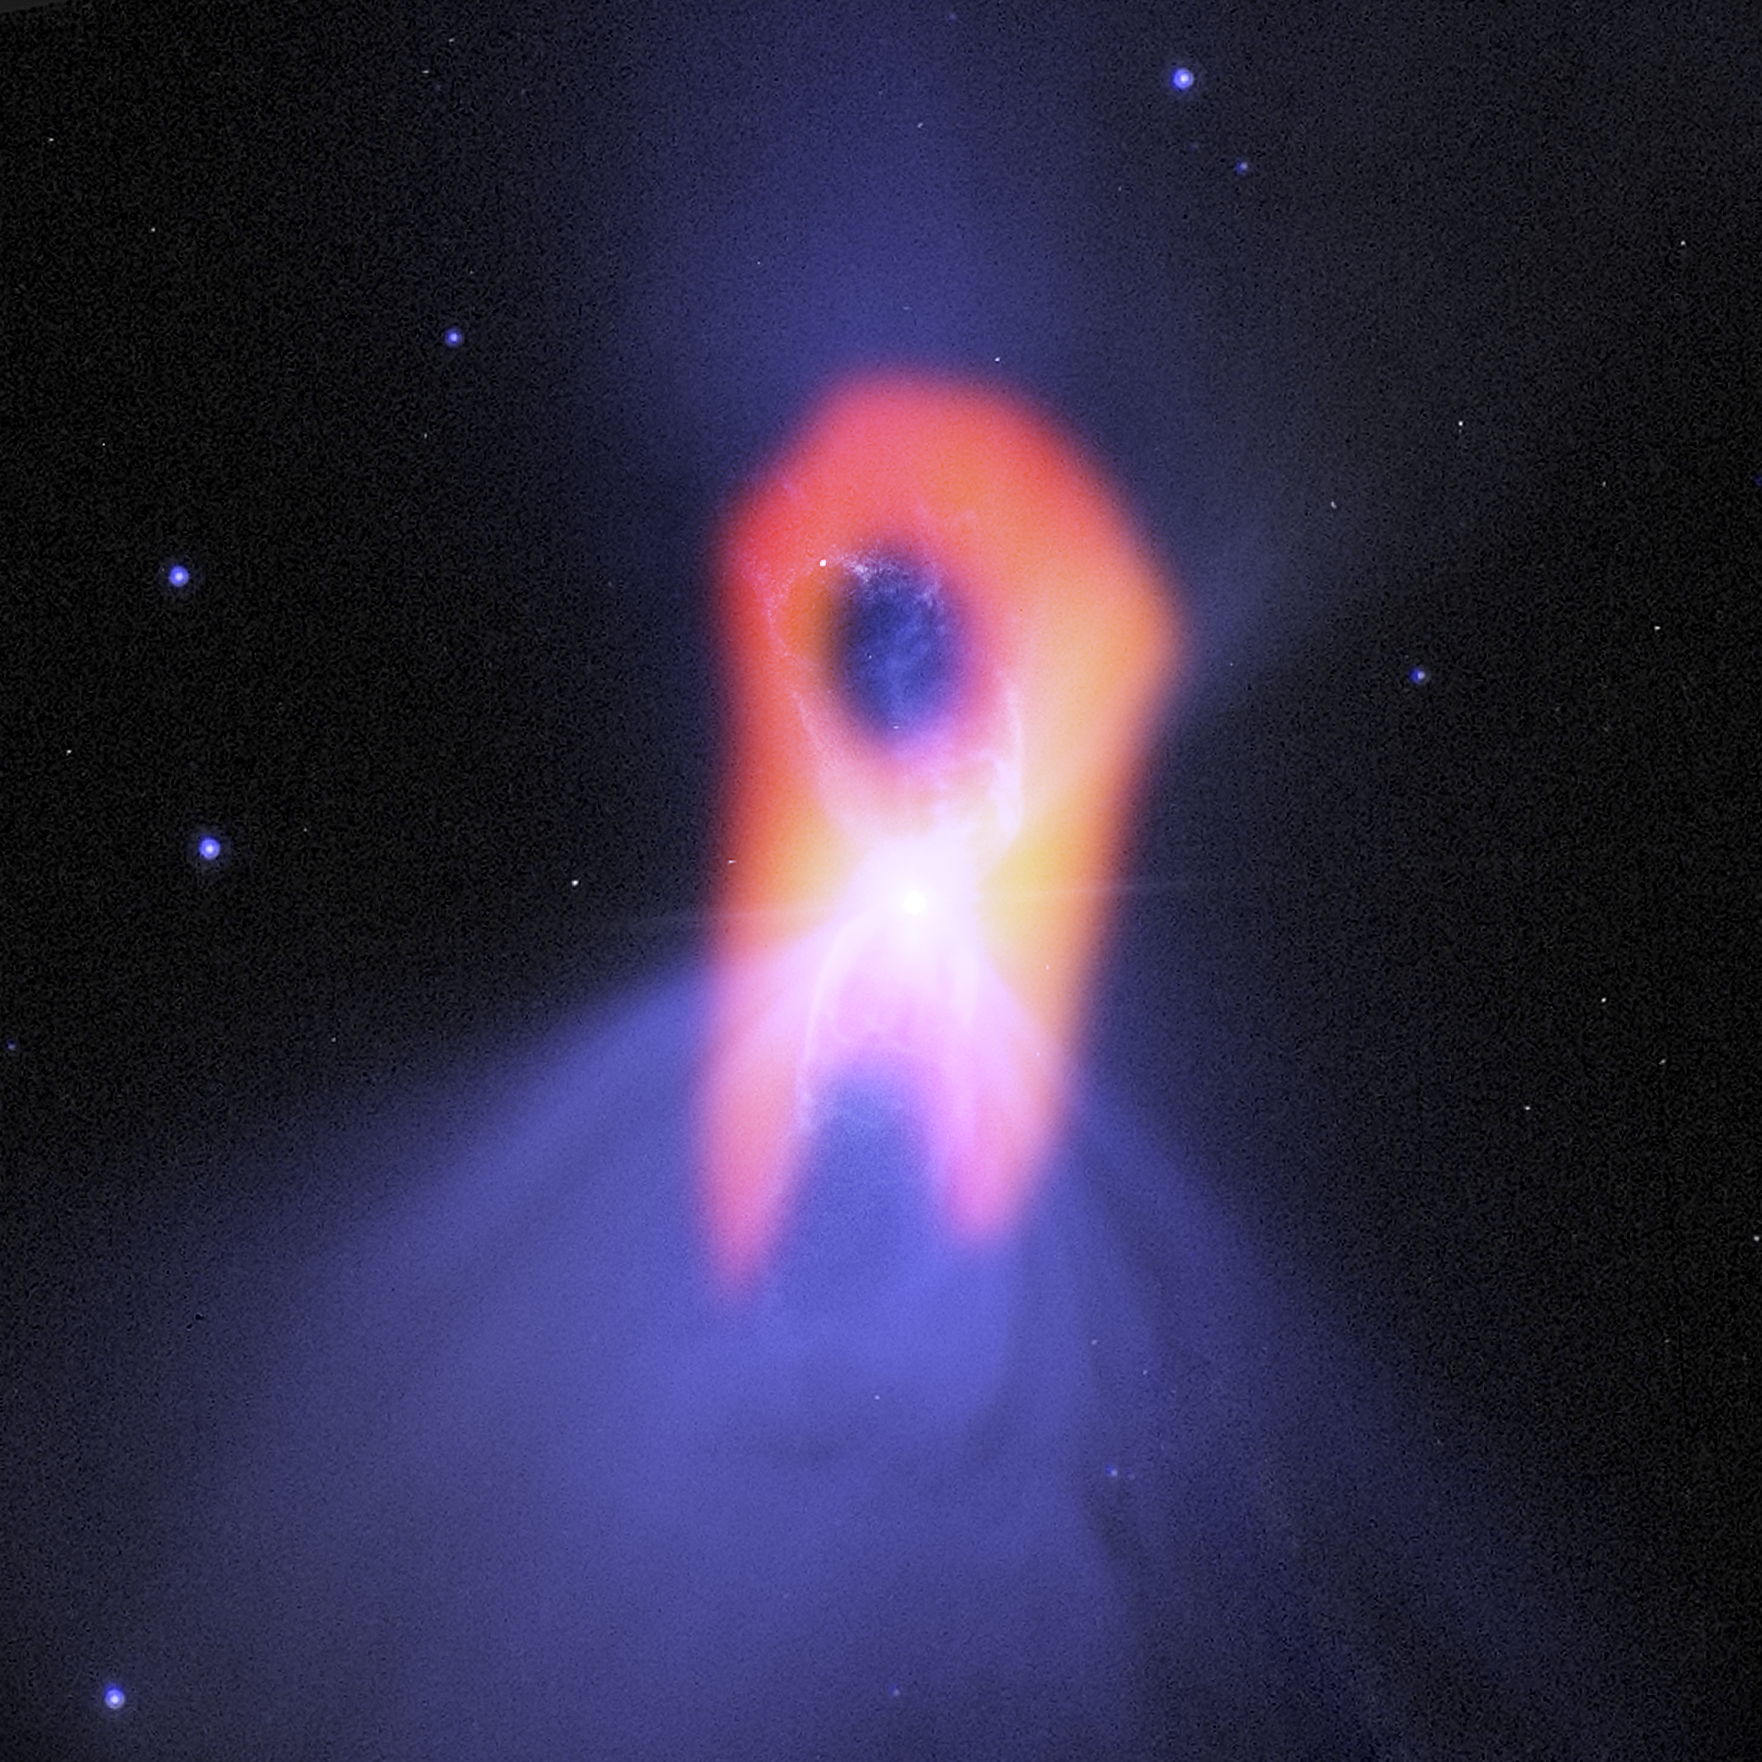

Boomerang Nebula

The Boomerang Nebula reveals its true shape with ALMA. The background purple structure, as seen in visible light (HST), shows a classic double-lobe shape with a very narrow central region. ALMA’s ability to see the cold molecular gas reveals the nebula’s more elongated shape, in orange.

Credit: Bill Saxton (NRAO/AUI/NSF); NASA/Hubble; Raghvendra Sahai